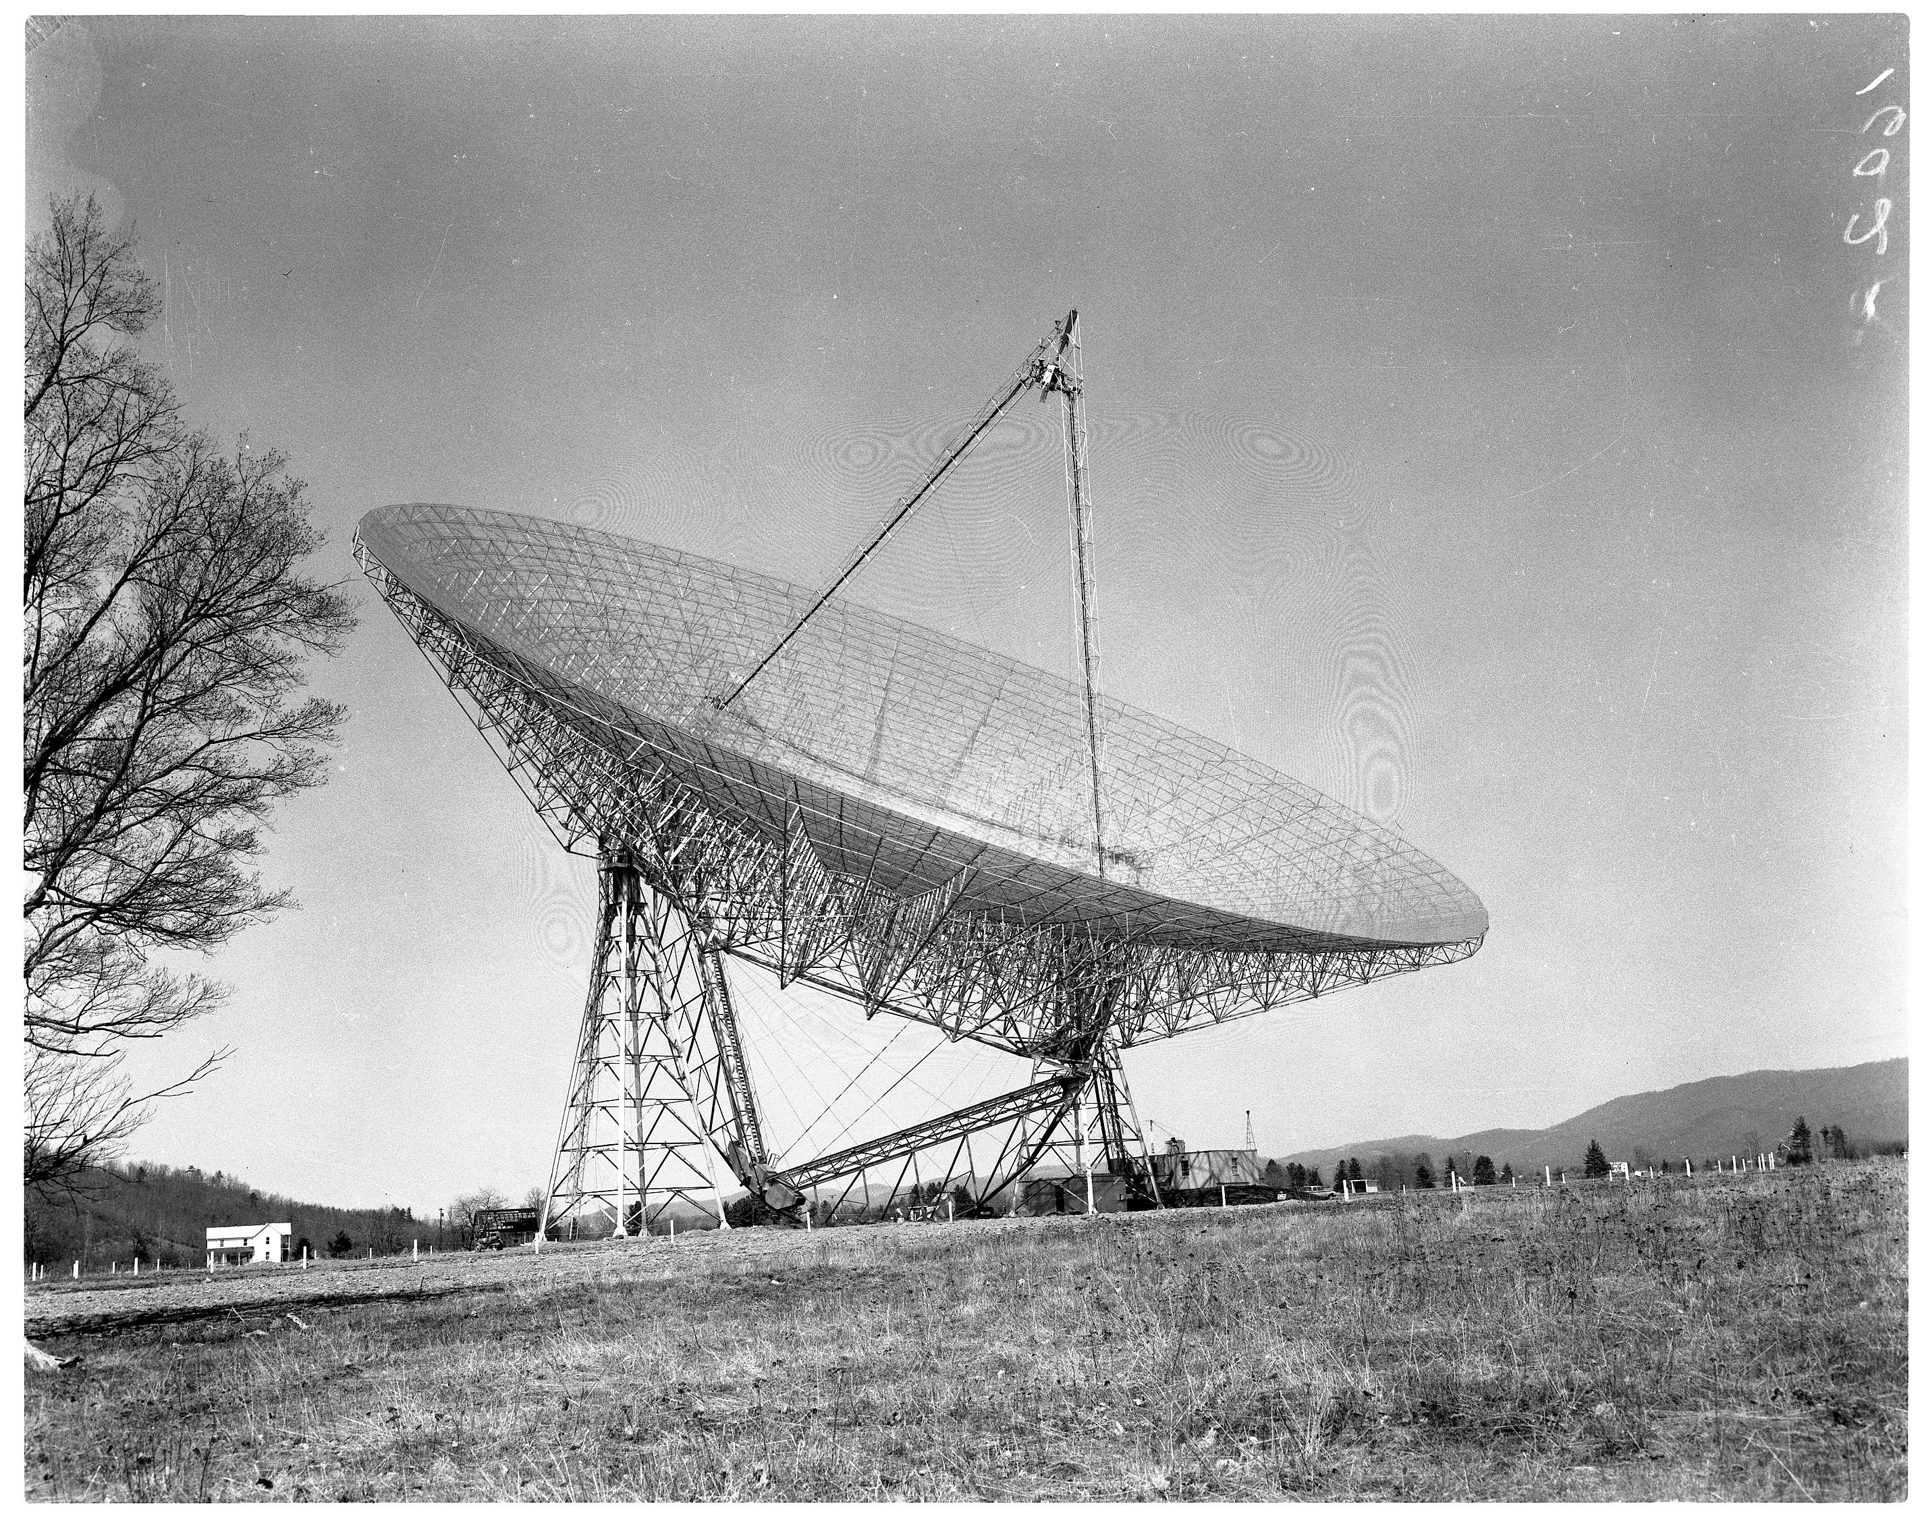

300-foot Masterpiece

The 300-foot telescope in Green Bank, West Virginia after its completion in September 1962.

Credit: NRAO/AUI/NSF